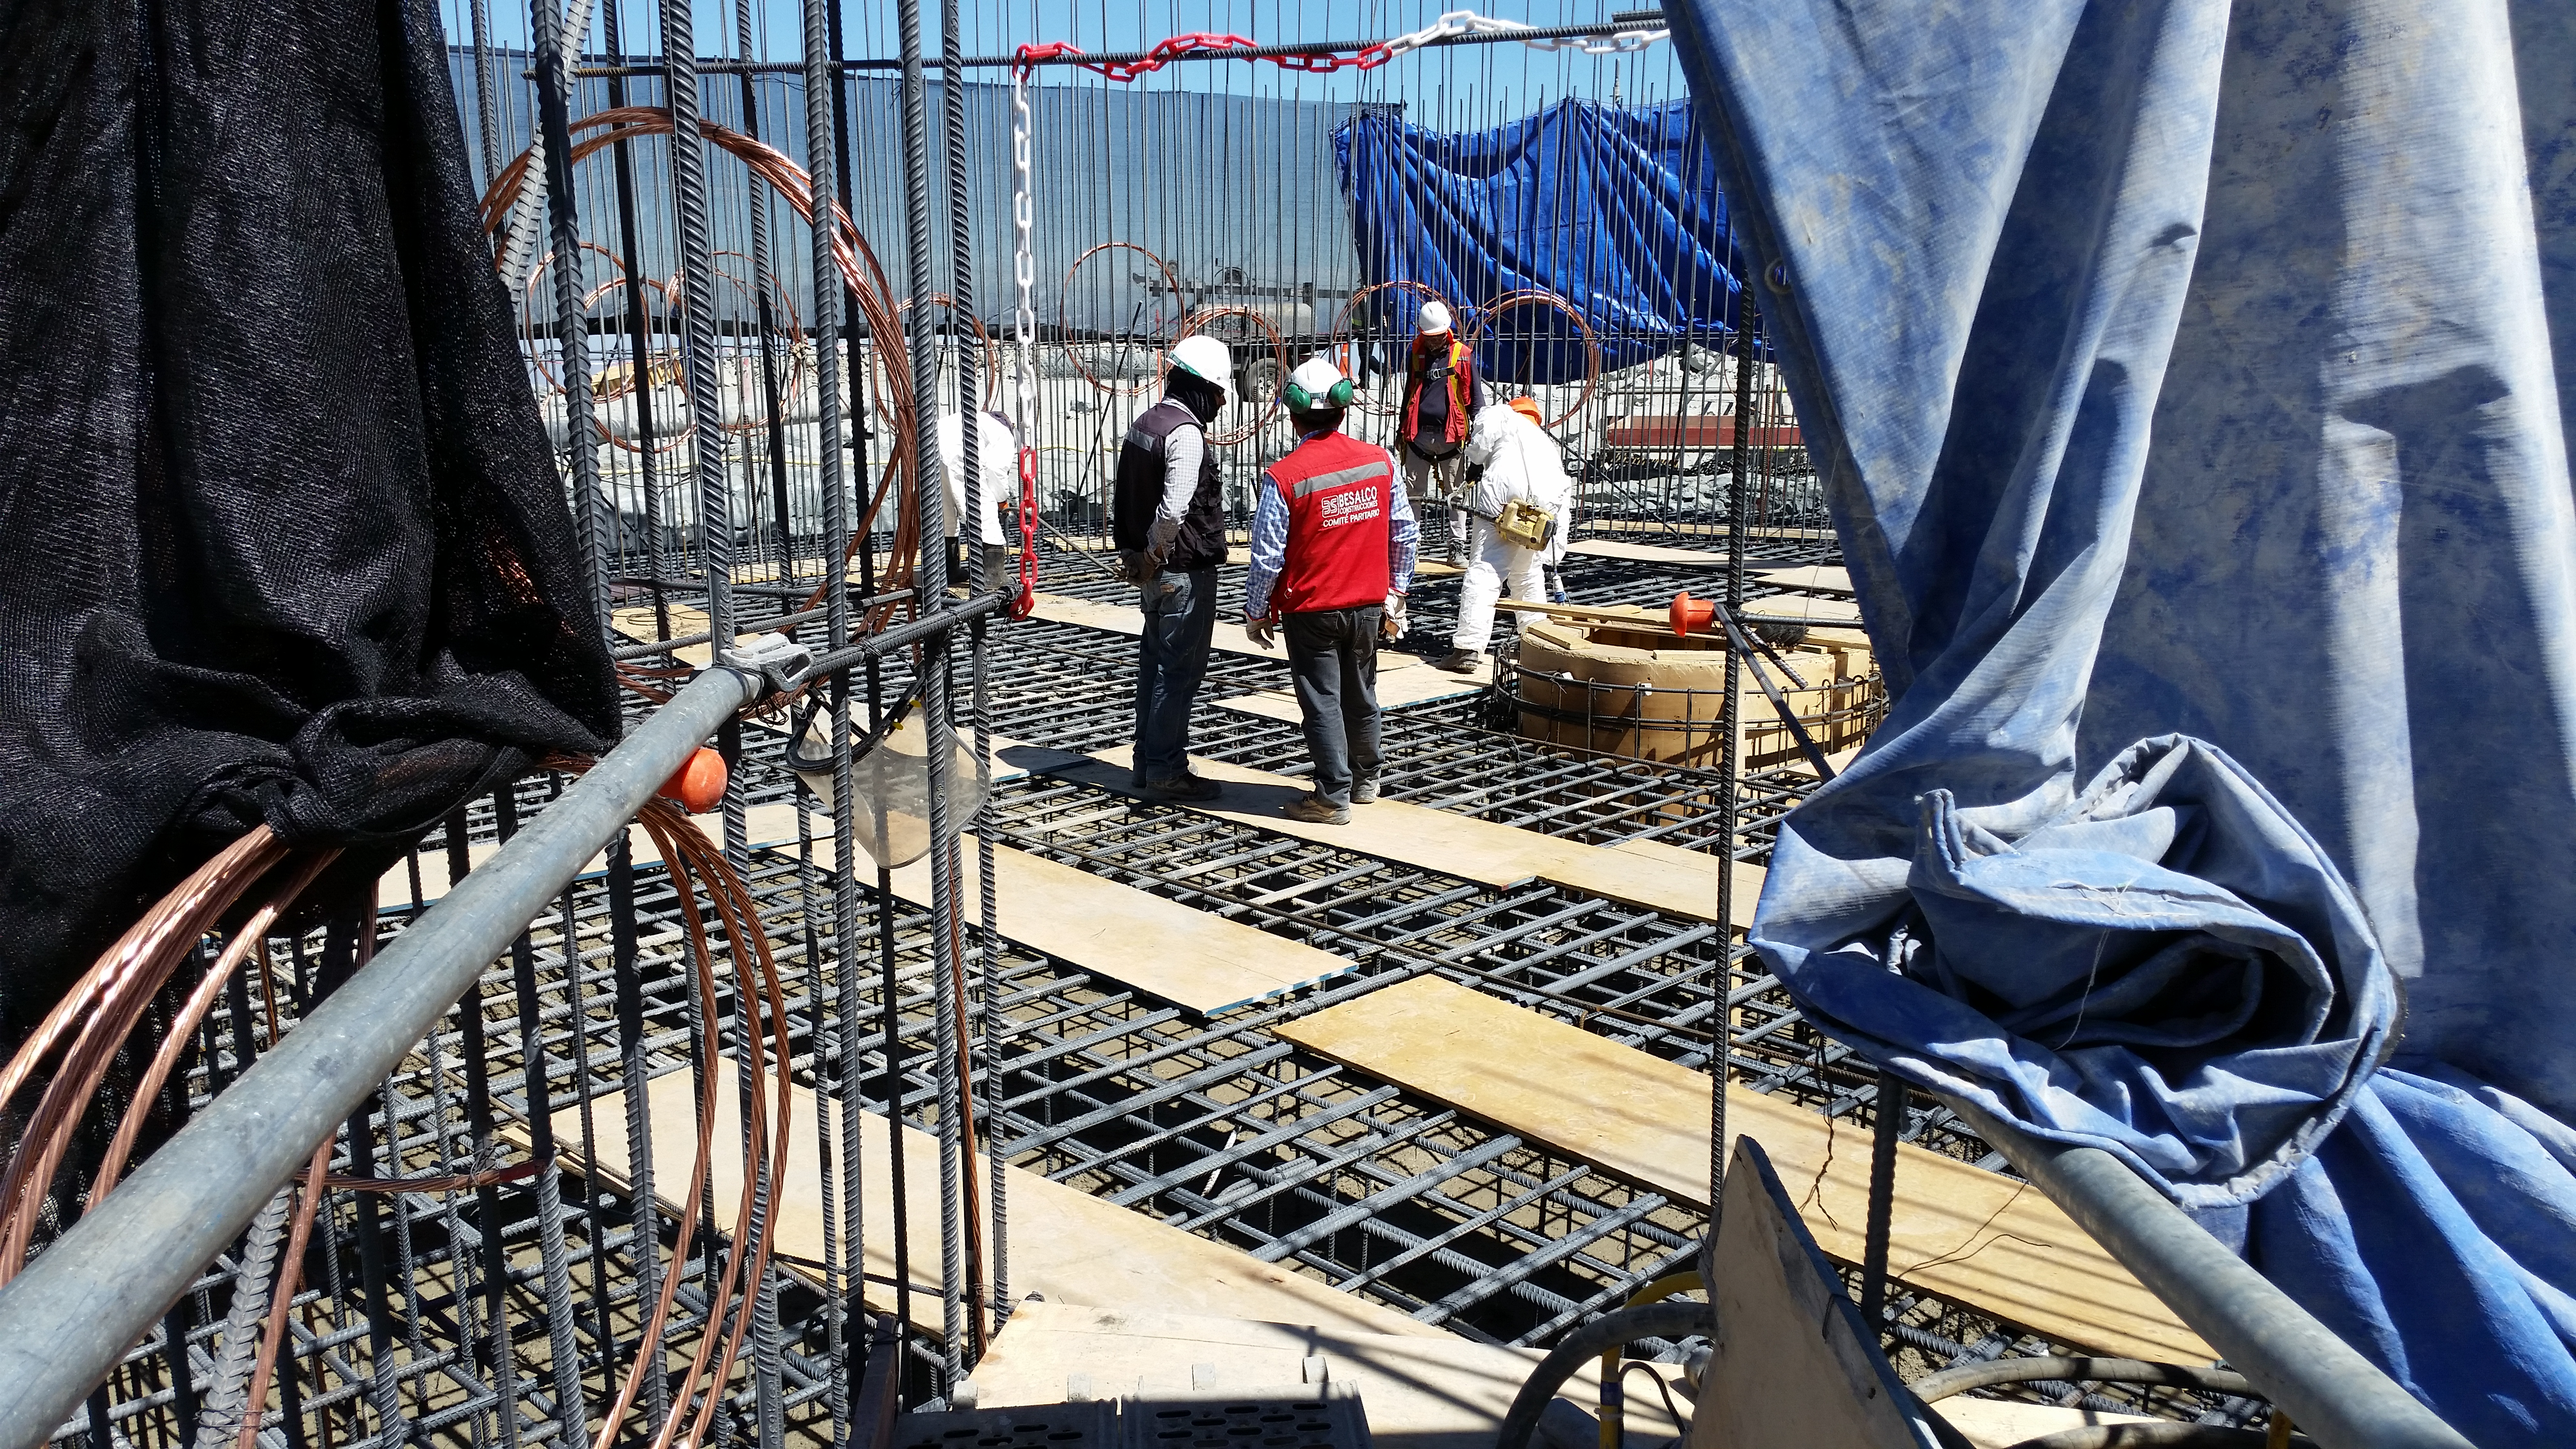

rubin-20160222-121935

General view: pouring concrete on the pier foundation.

Credit: Rubin Observatory/NSF/AURA